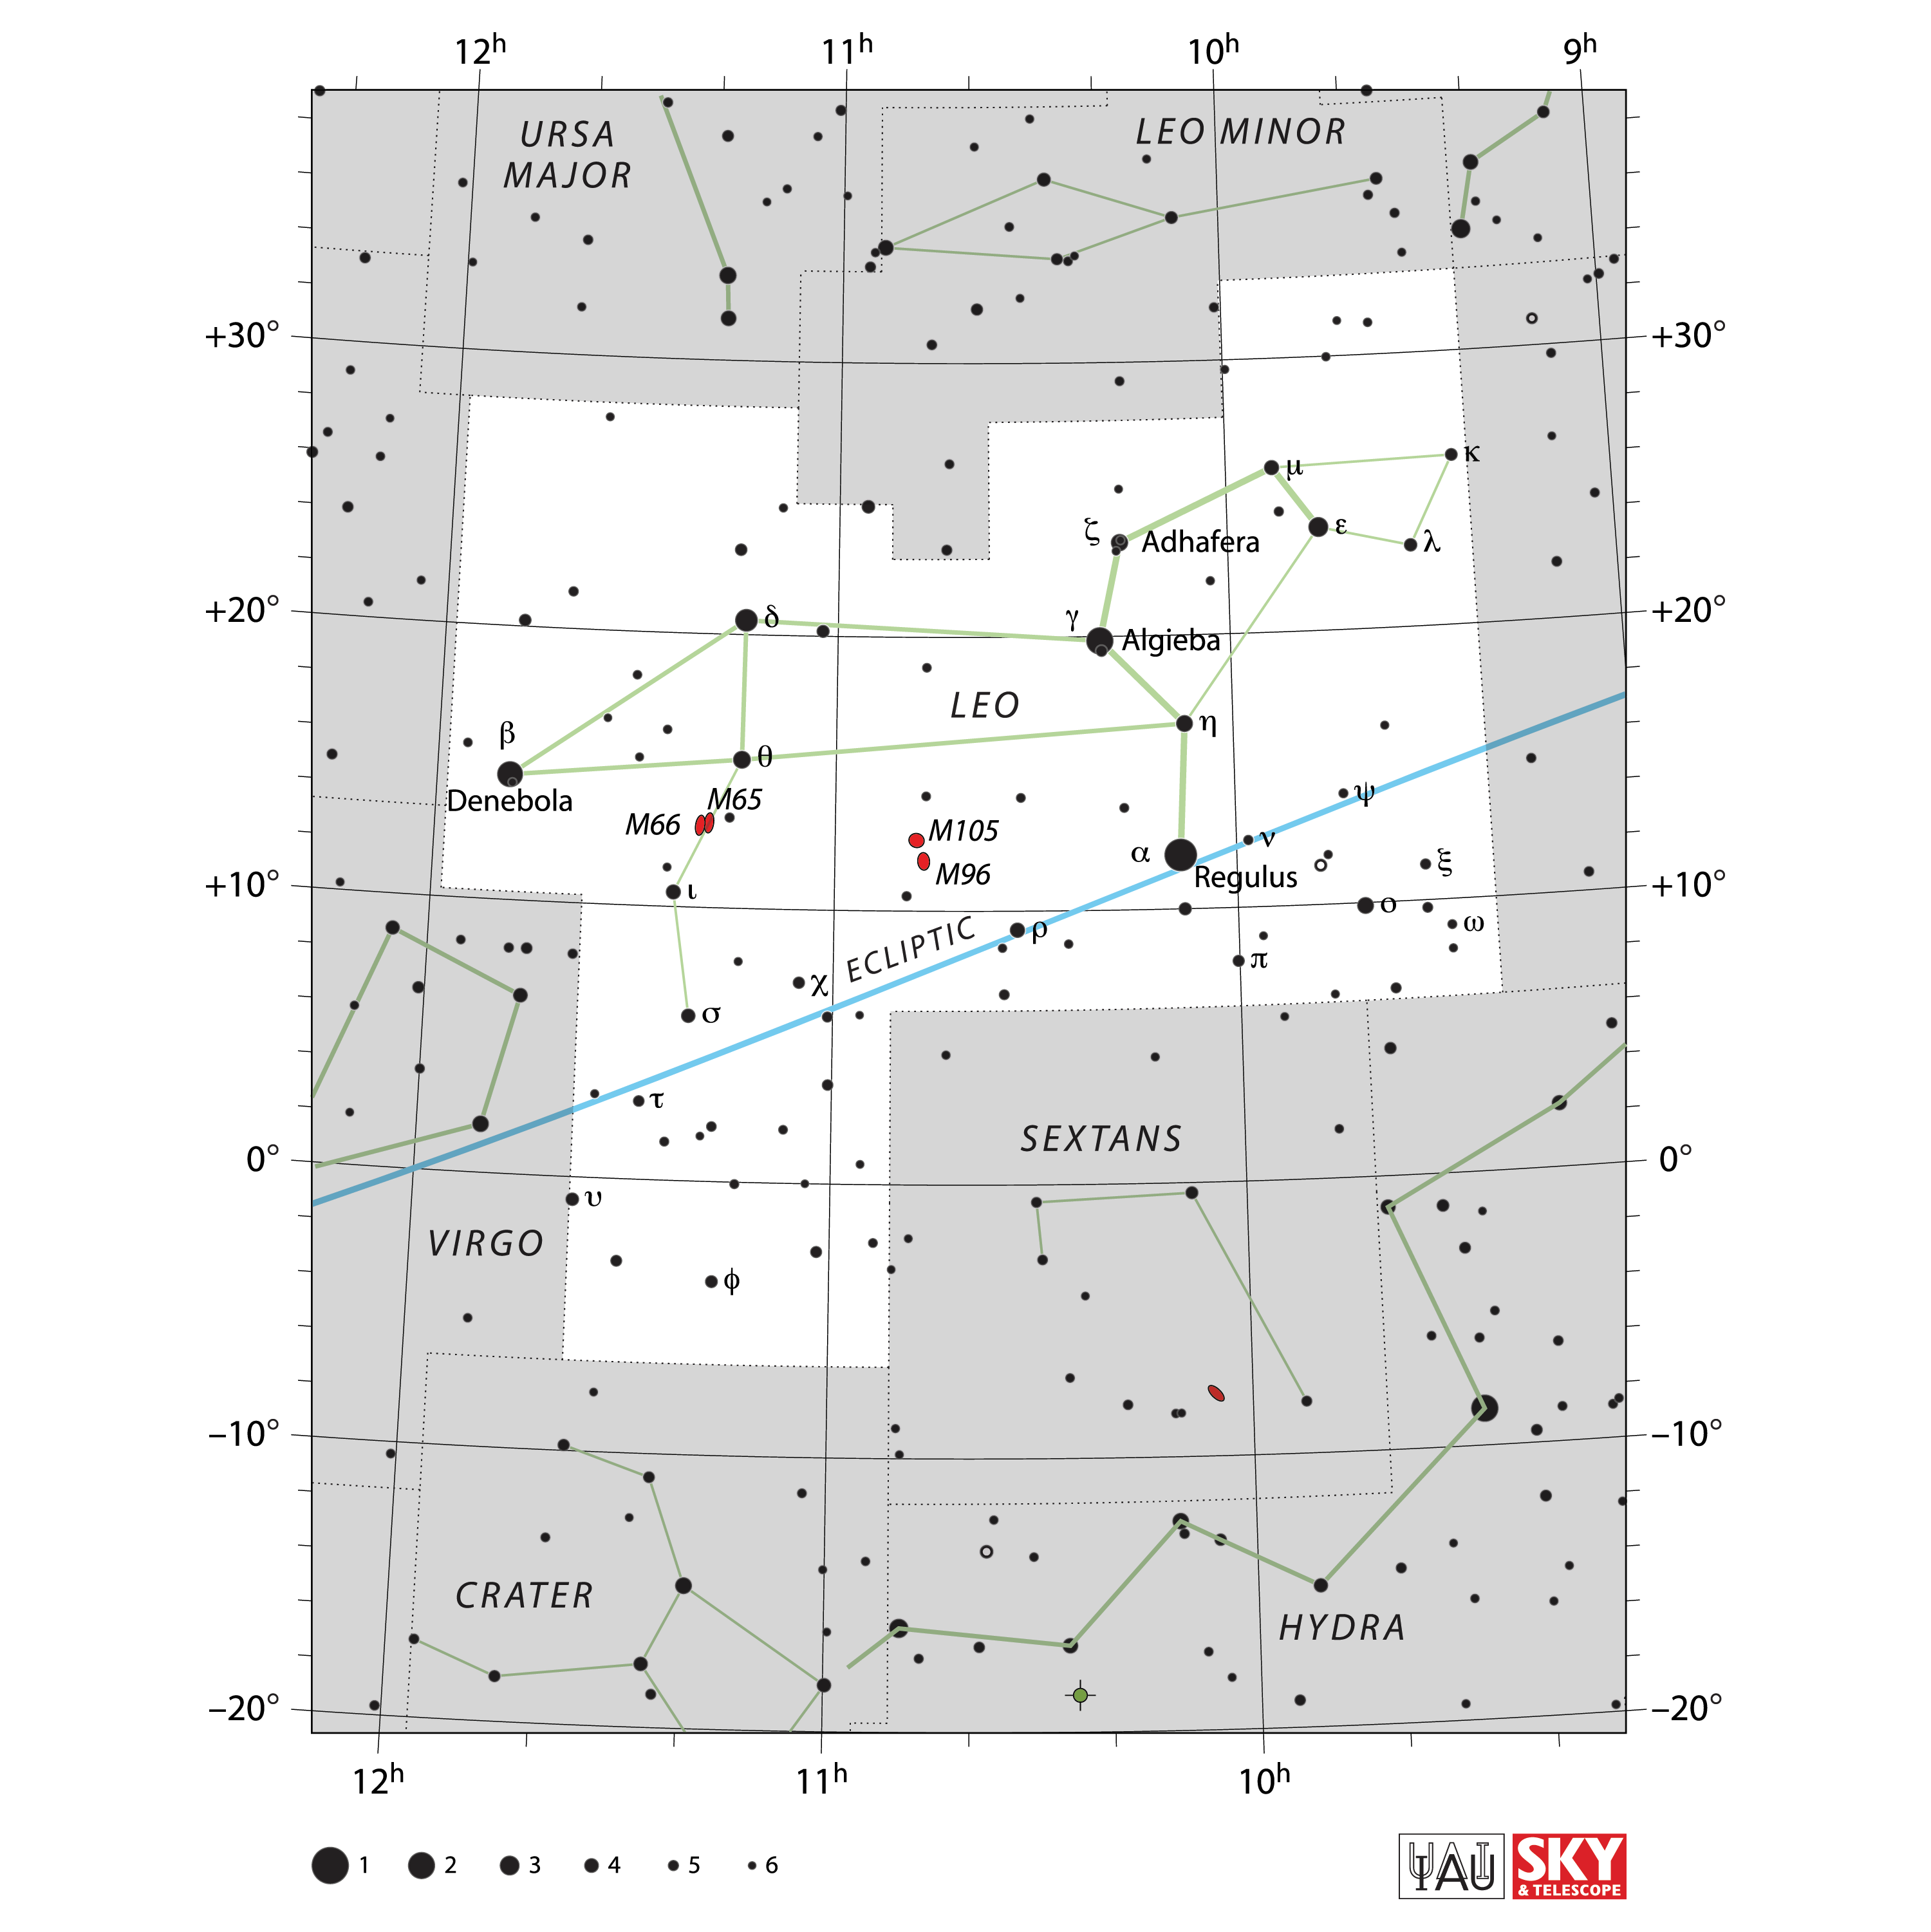

Leo

Credit: IAU and Sky & Telescope